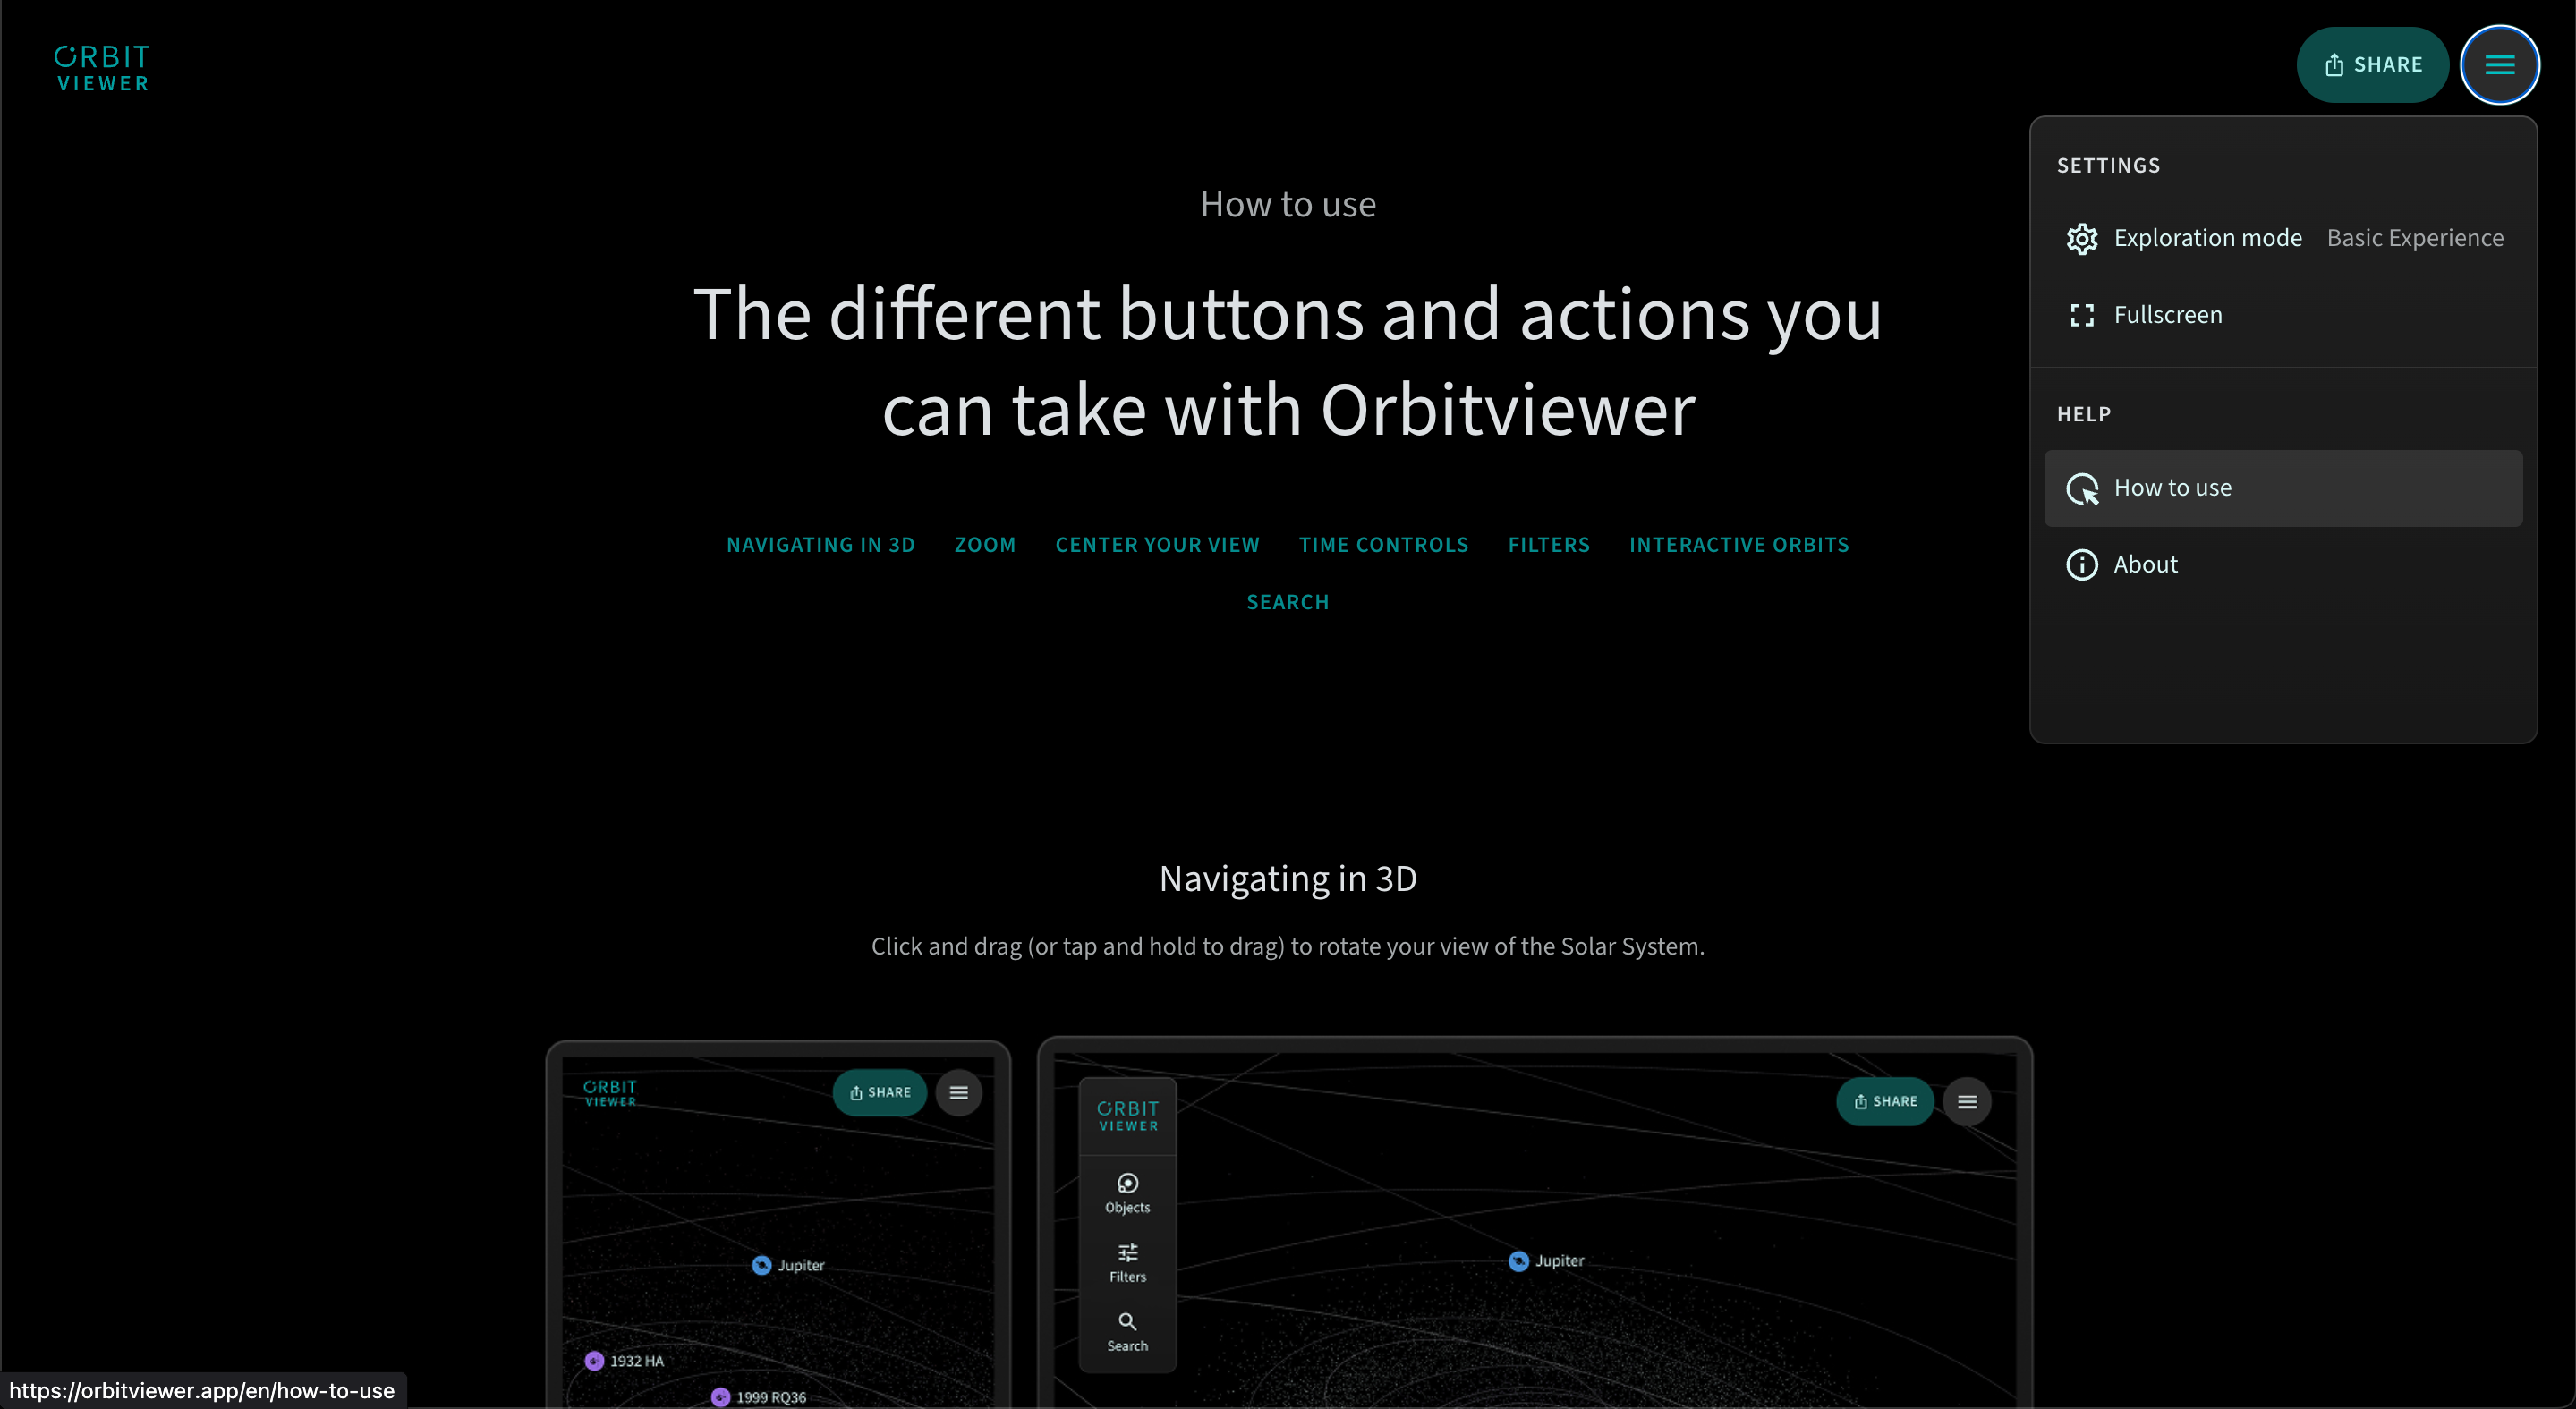

Orbitviewer How To Use

A ‘How to use’ guide is available for Orbitviewer, a groundbreaking new web app developed by NSF–DOE Vera C. Rubin Observatory that brings the dynamic movement of objects in our Solar System to life.

Credit: RubinObs/NOIRLab/NSF/AURA